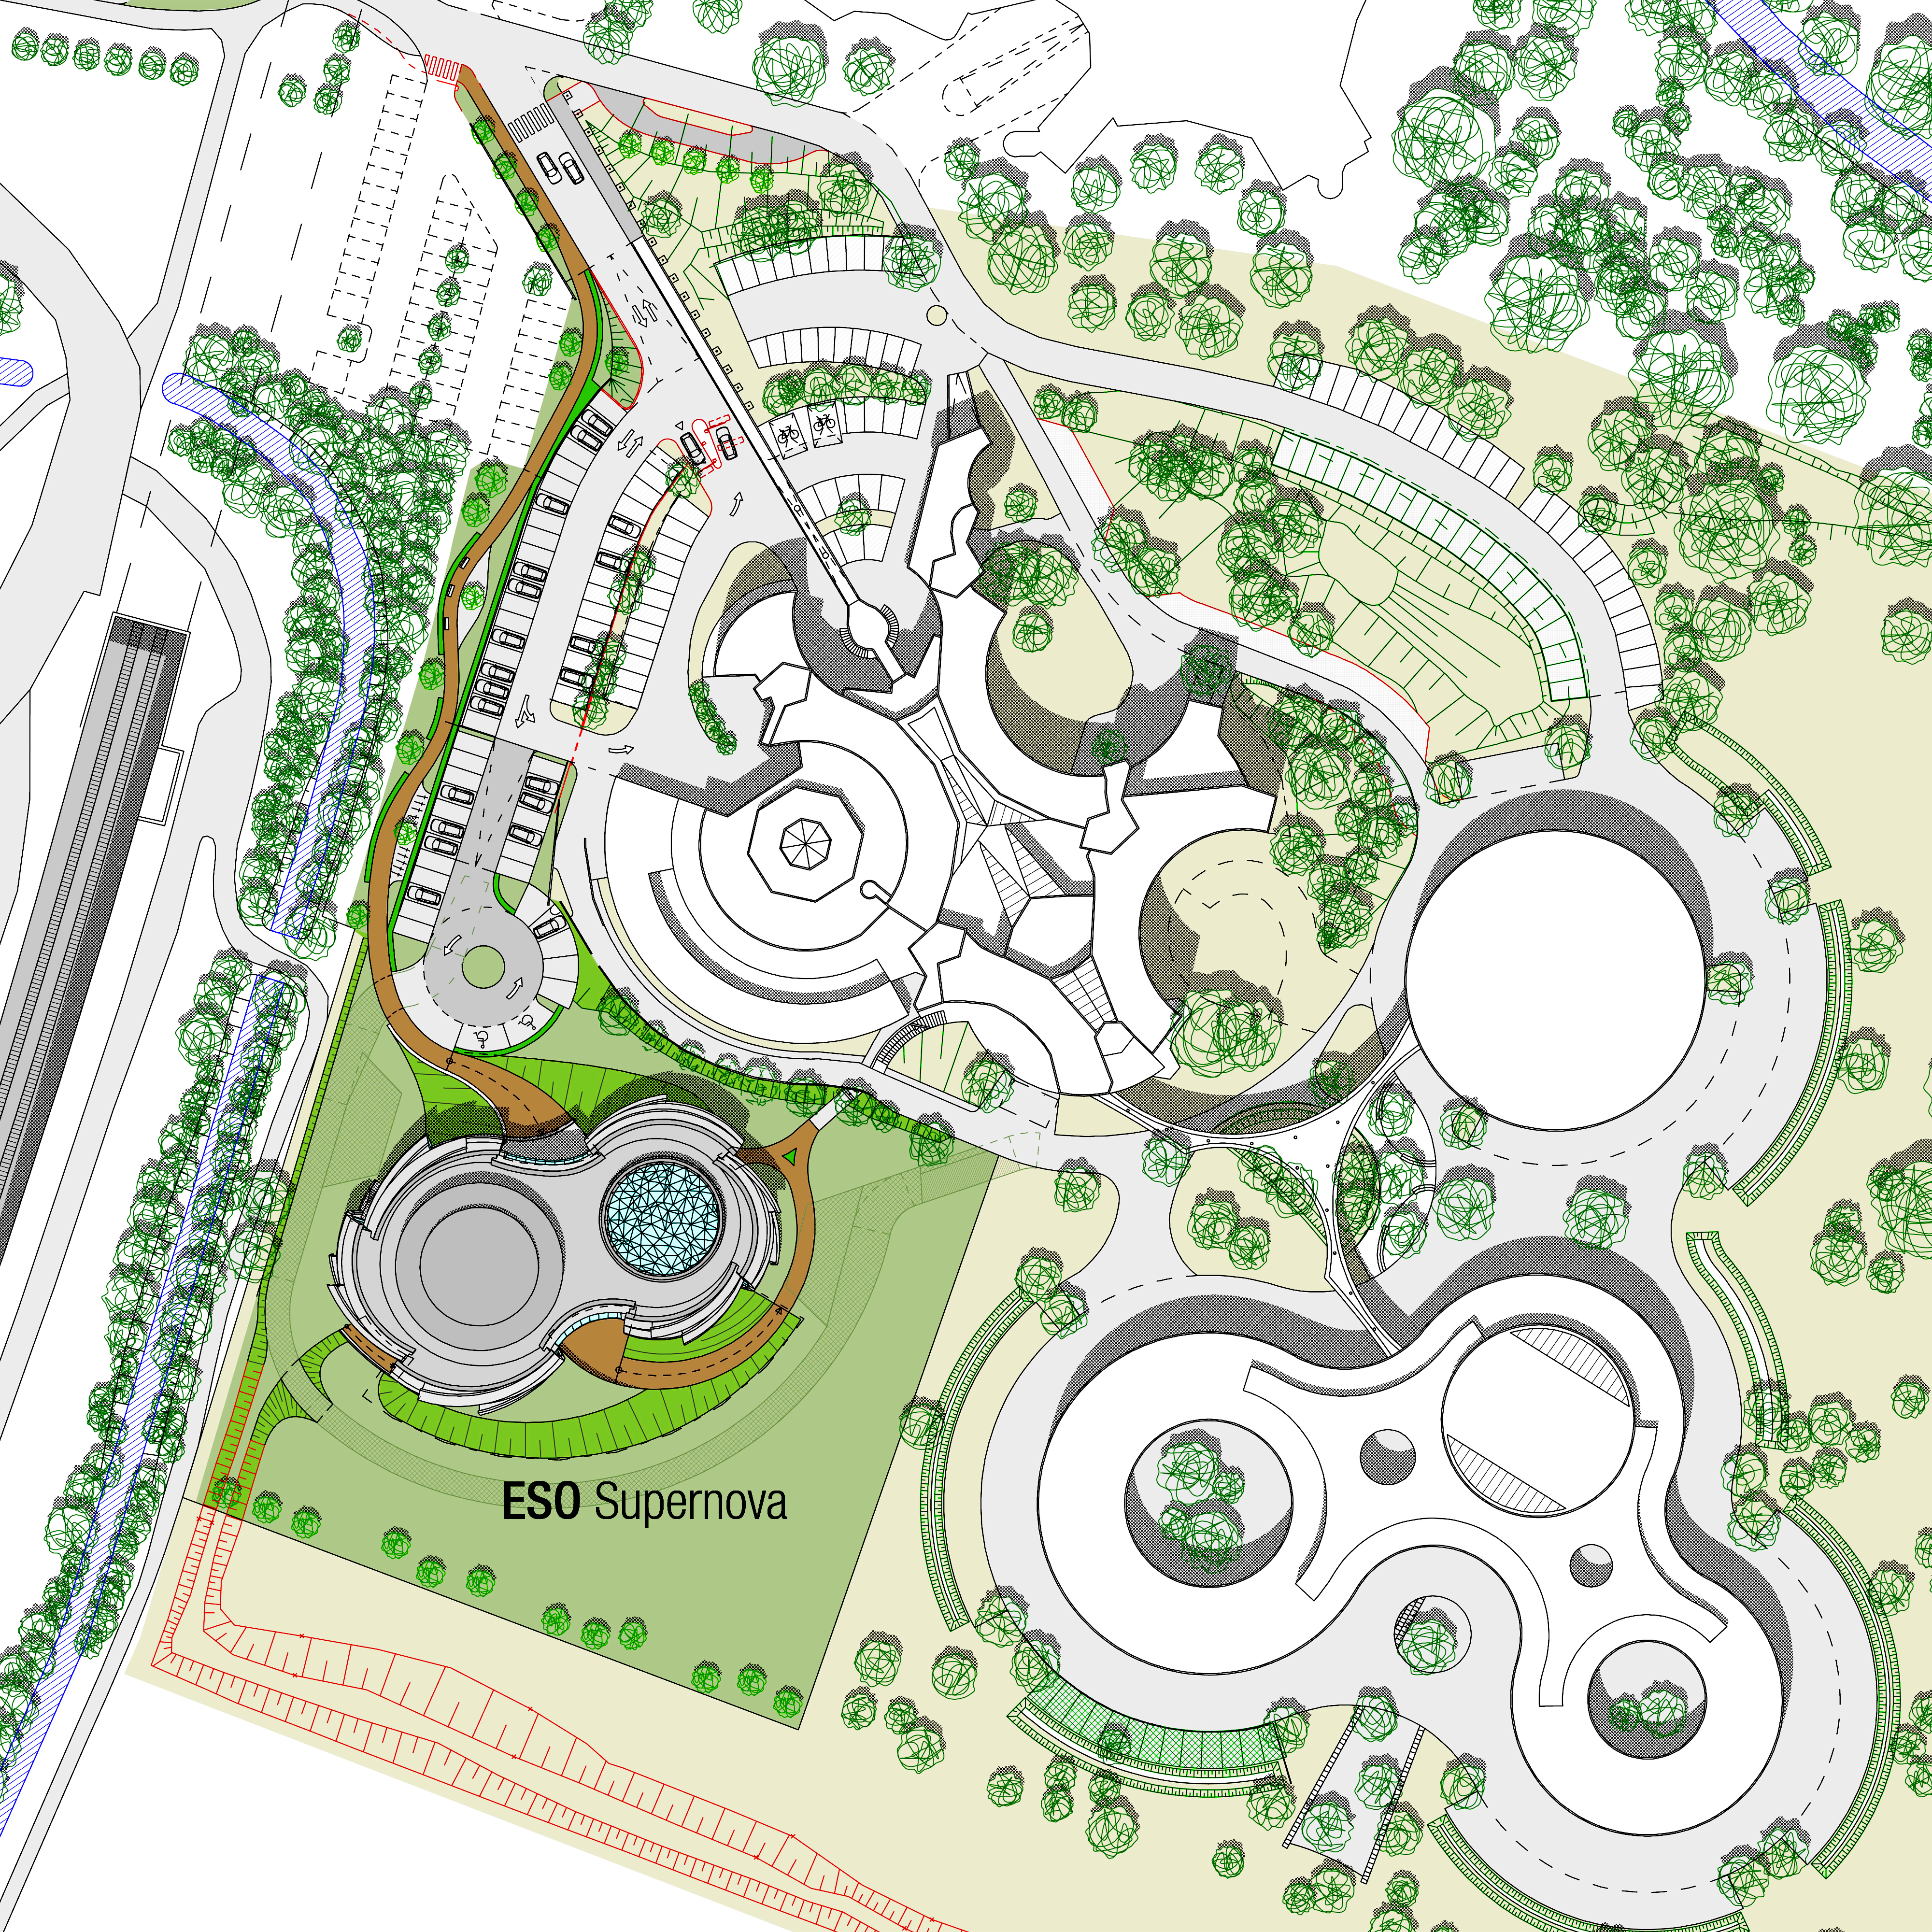

ESO Supernova site

The ESO Supernova Planetarium & Visitor Centre, being built in Garching next to the ESO Headquarters, will offer its visitors a contemporary, interactive exhibition on modern astronomy, as well as the possibility to enjoy digital full-dome planetarium shows and guided tours.

This image shows the location of the facilities in relation to the ESO Headquarters.

Credit: Architekten Bernhardt + Partner (www.bp-da.de)